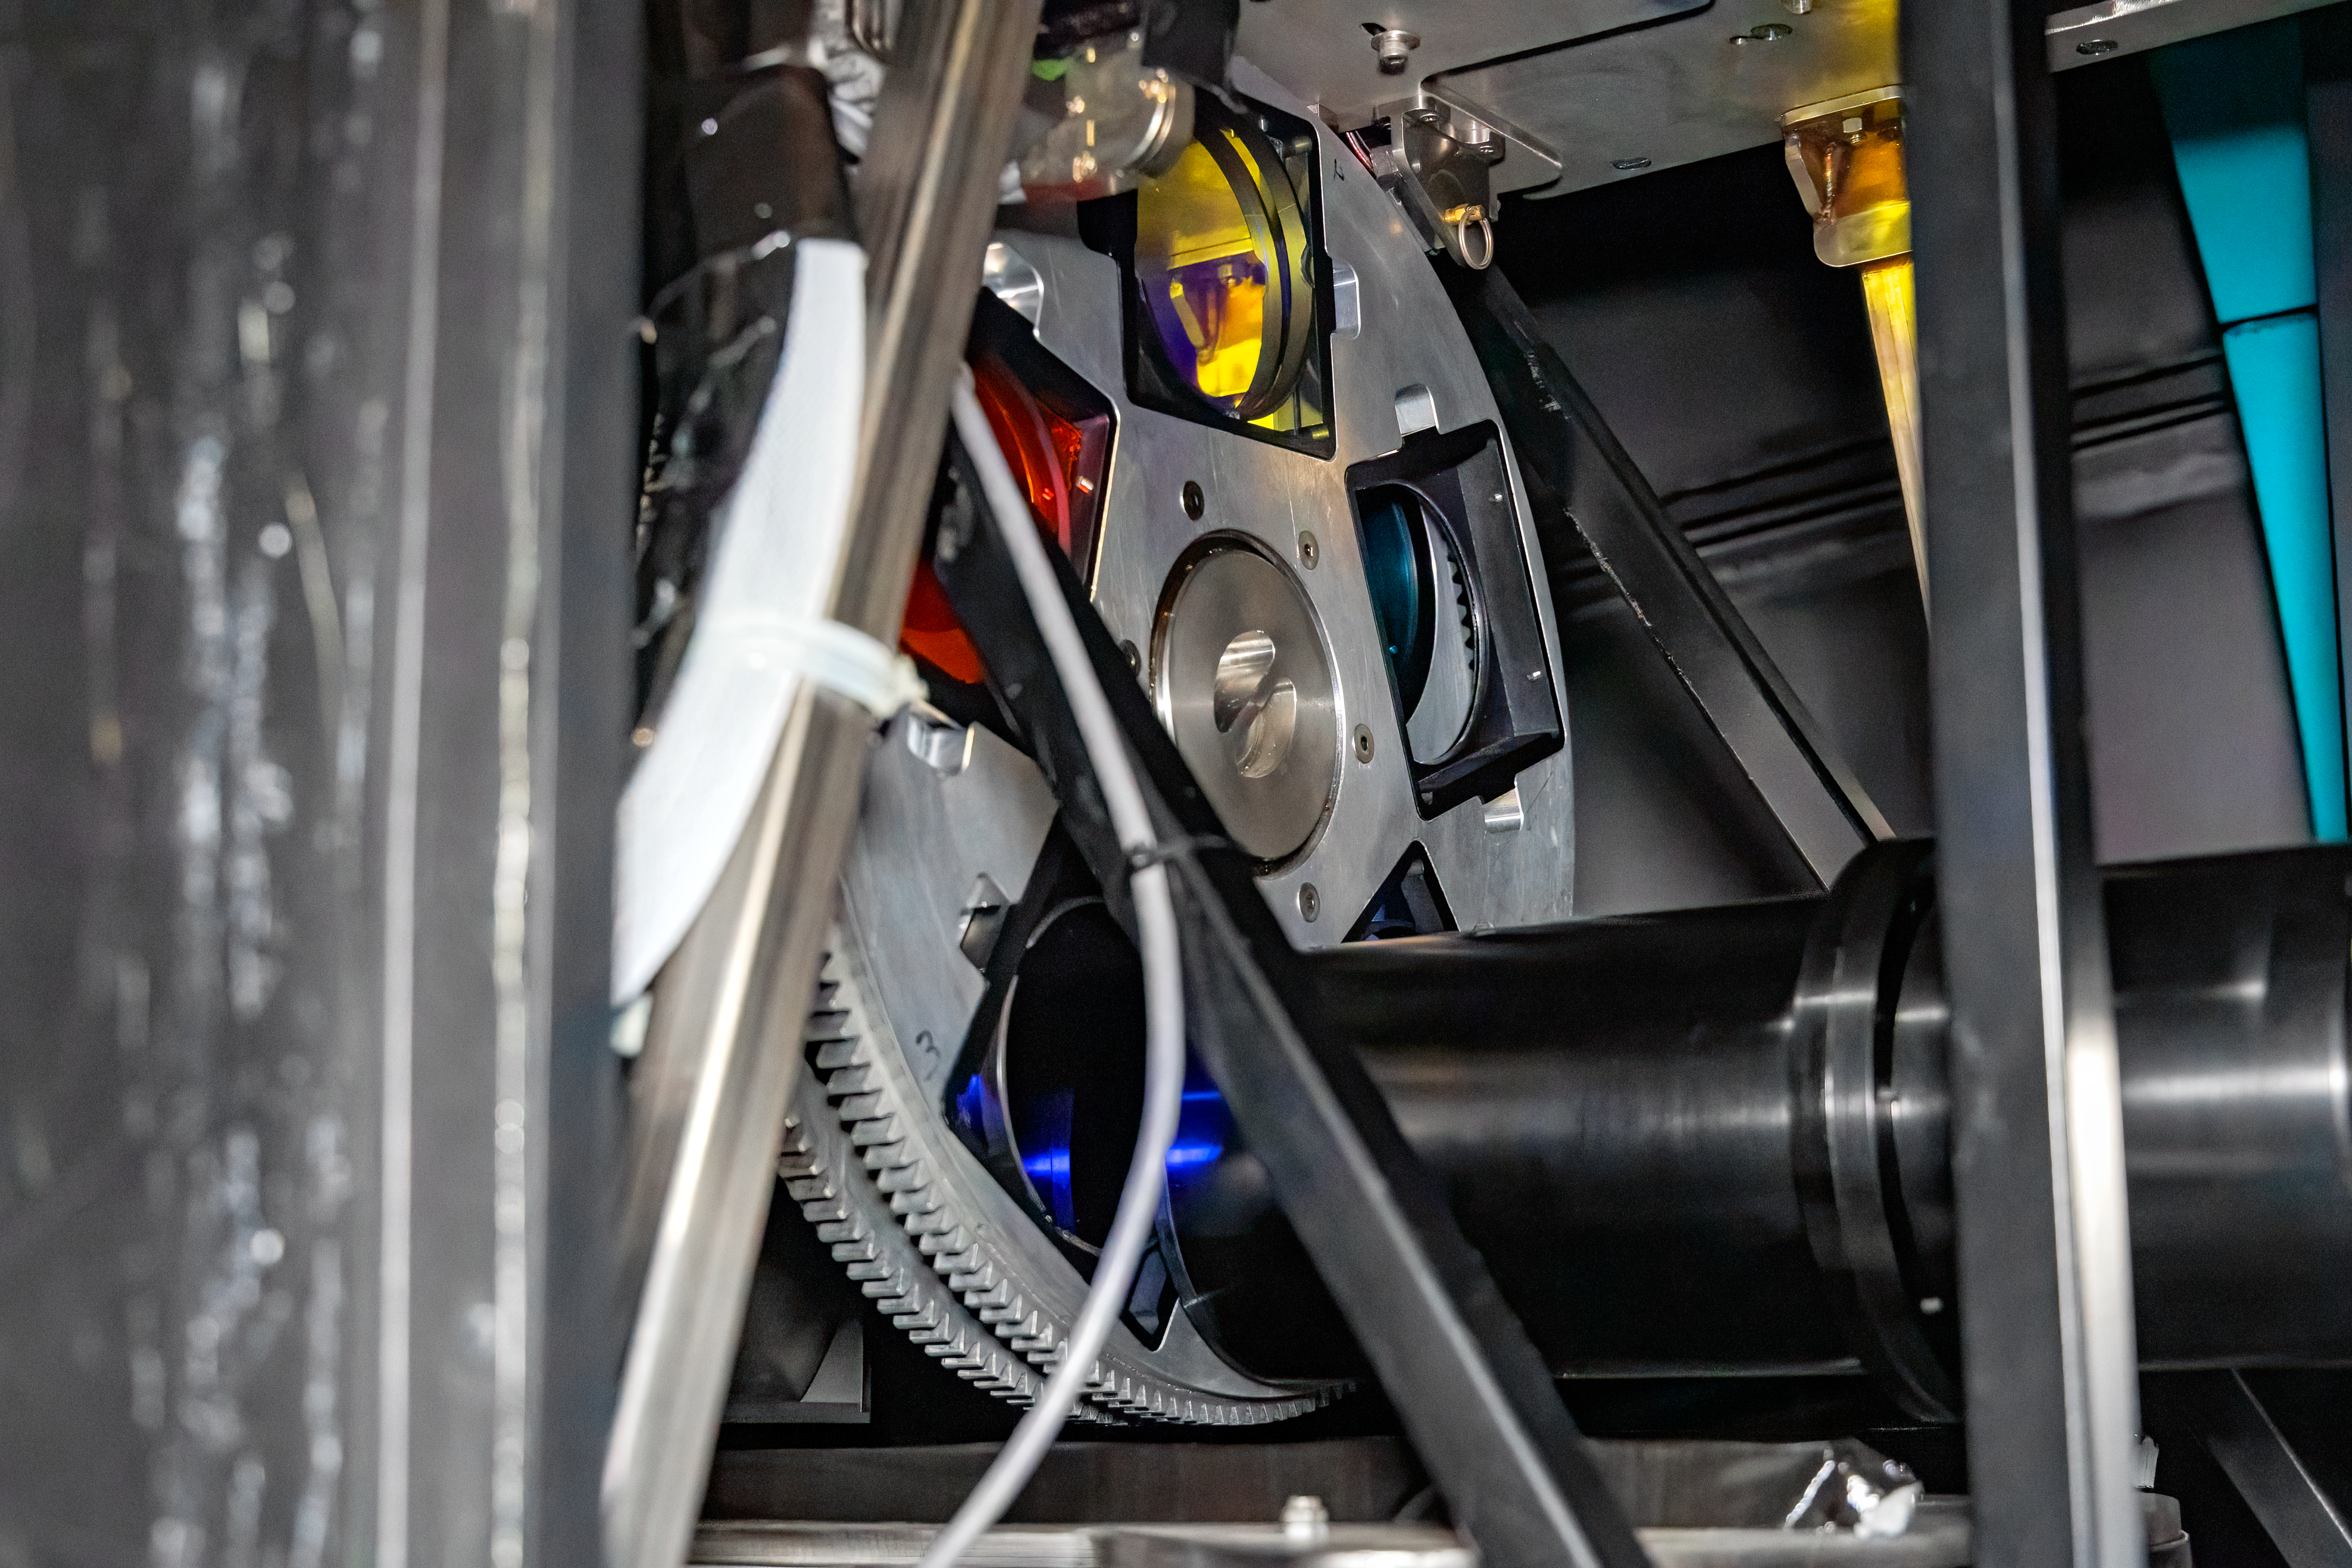

Goodman Acquisition Camera

The Goodman Acquisition Camera (GACAM), located inside the Goodman Spectrograph at the SOAR Telescope on Cerro Pachón in Chile.

Credit: NOIRLab/NSF/AURA